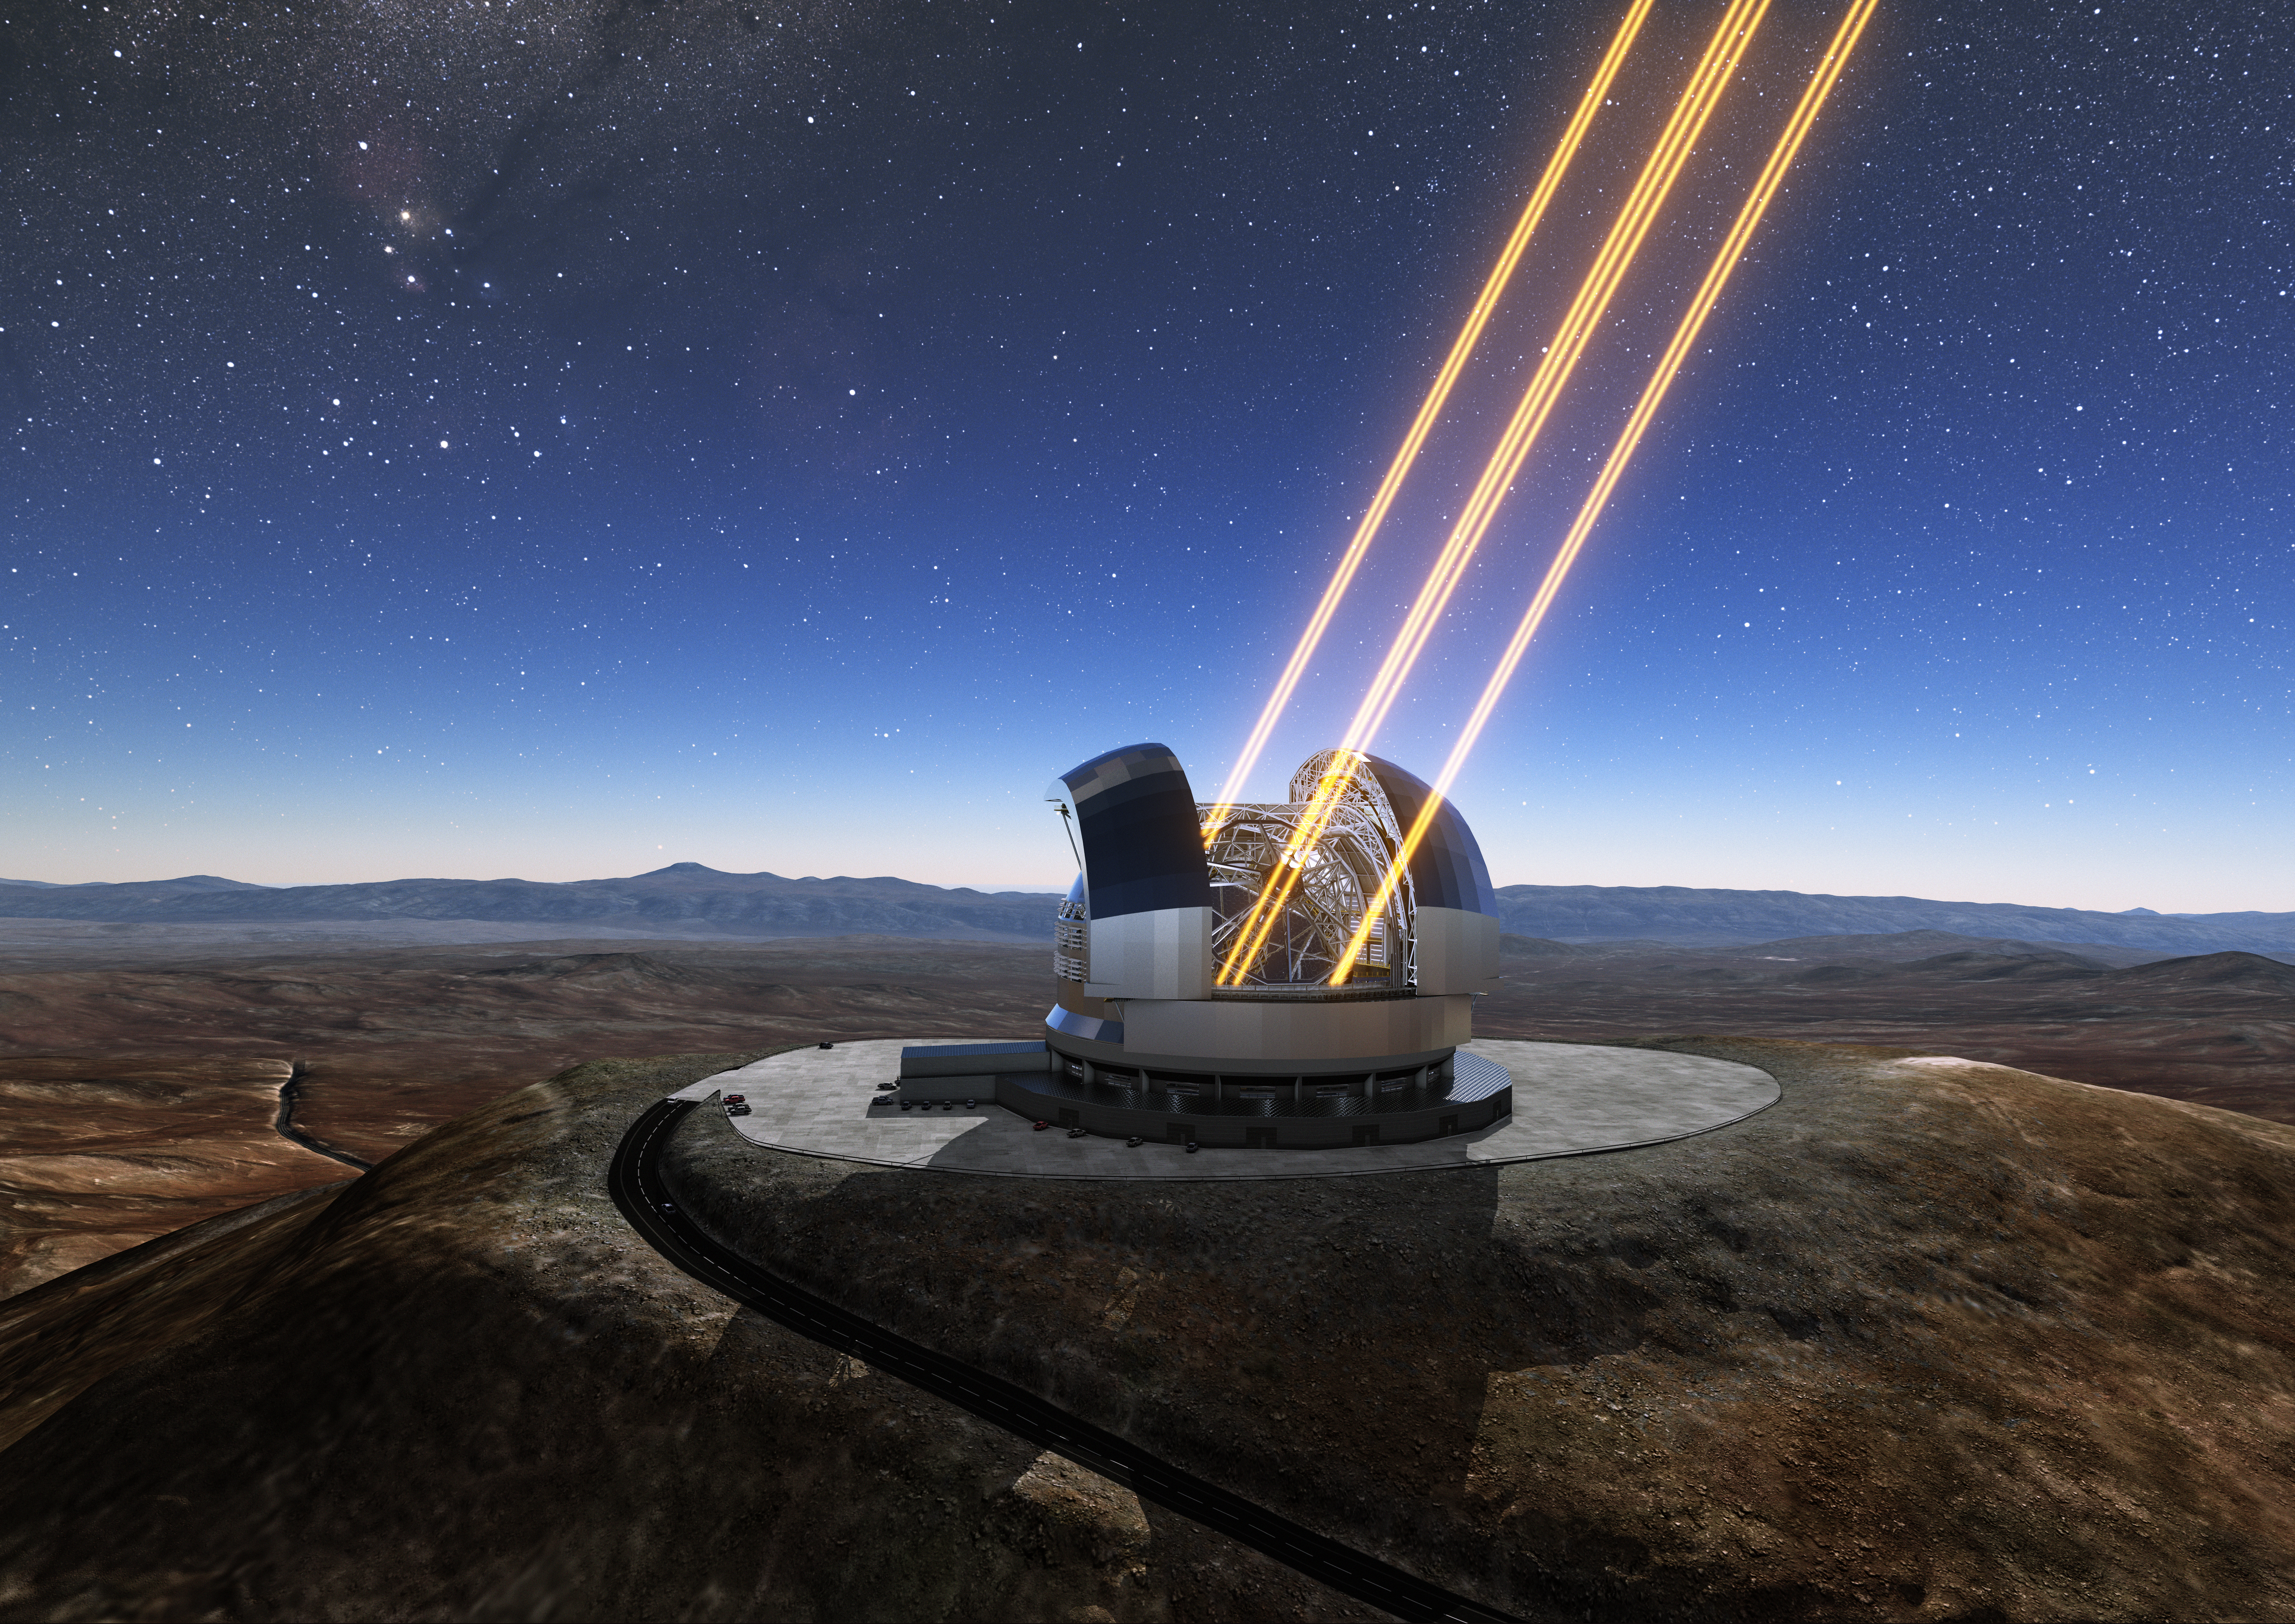

Artist’s rendering of the ELT in operation

This artist’s rendering shows the Extremely Large Telescope in operation on Cerro Armazones in northern Chile. The telescope is shown using lasers to create artificial stars high in the atmosphere. The first stone ceremony for the telescope was attended by the President of Chile, Michelle Bachelet Jeria, on 26 May 2017.

Credit: ESO/L. Calçada